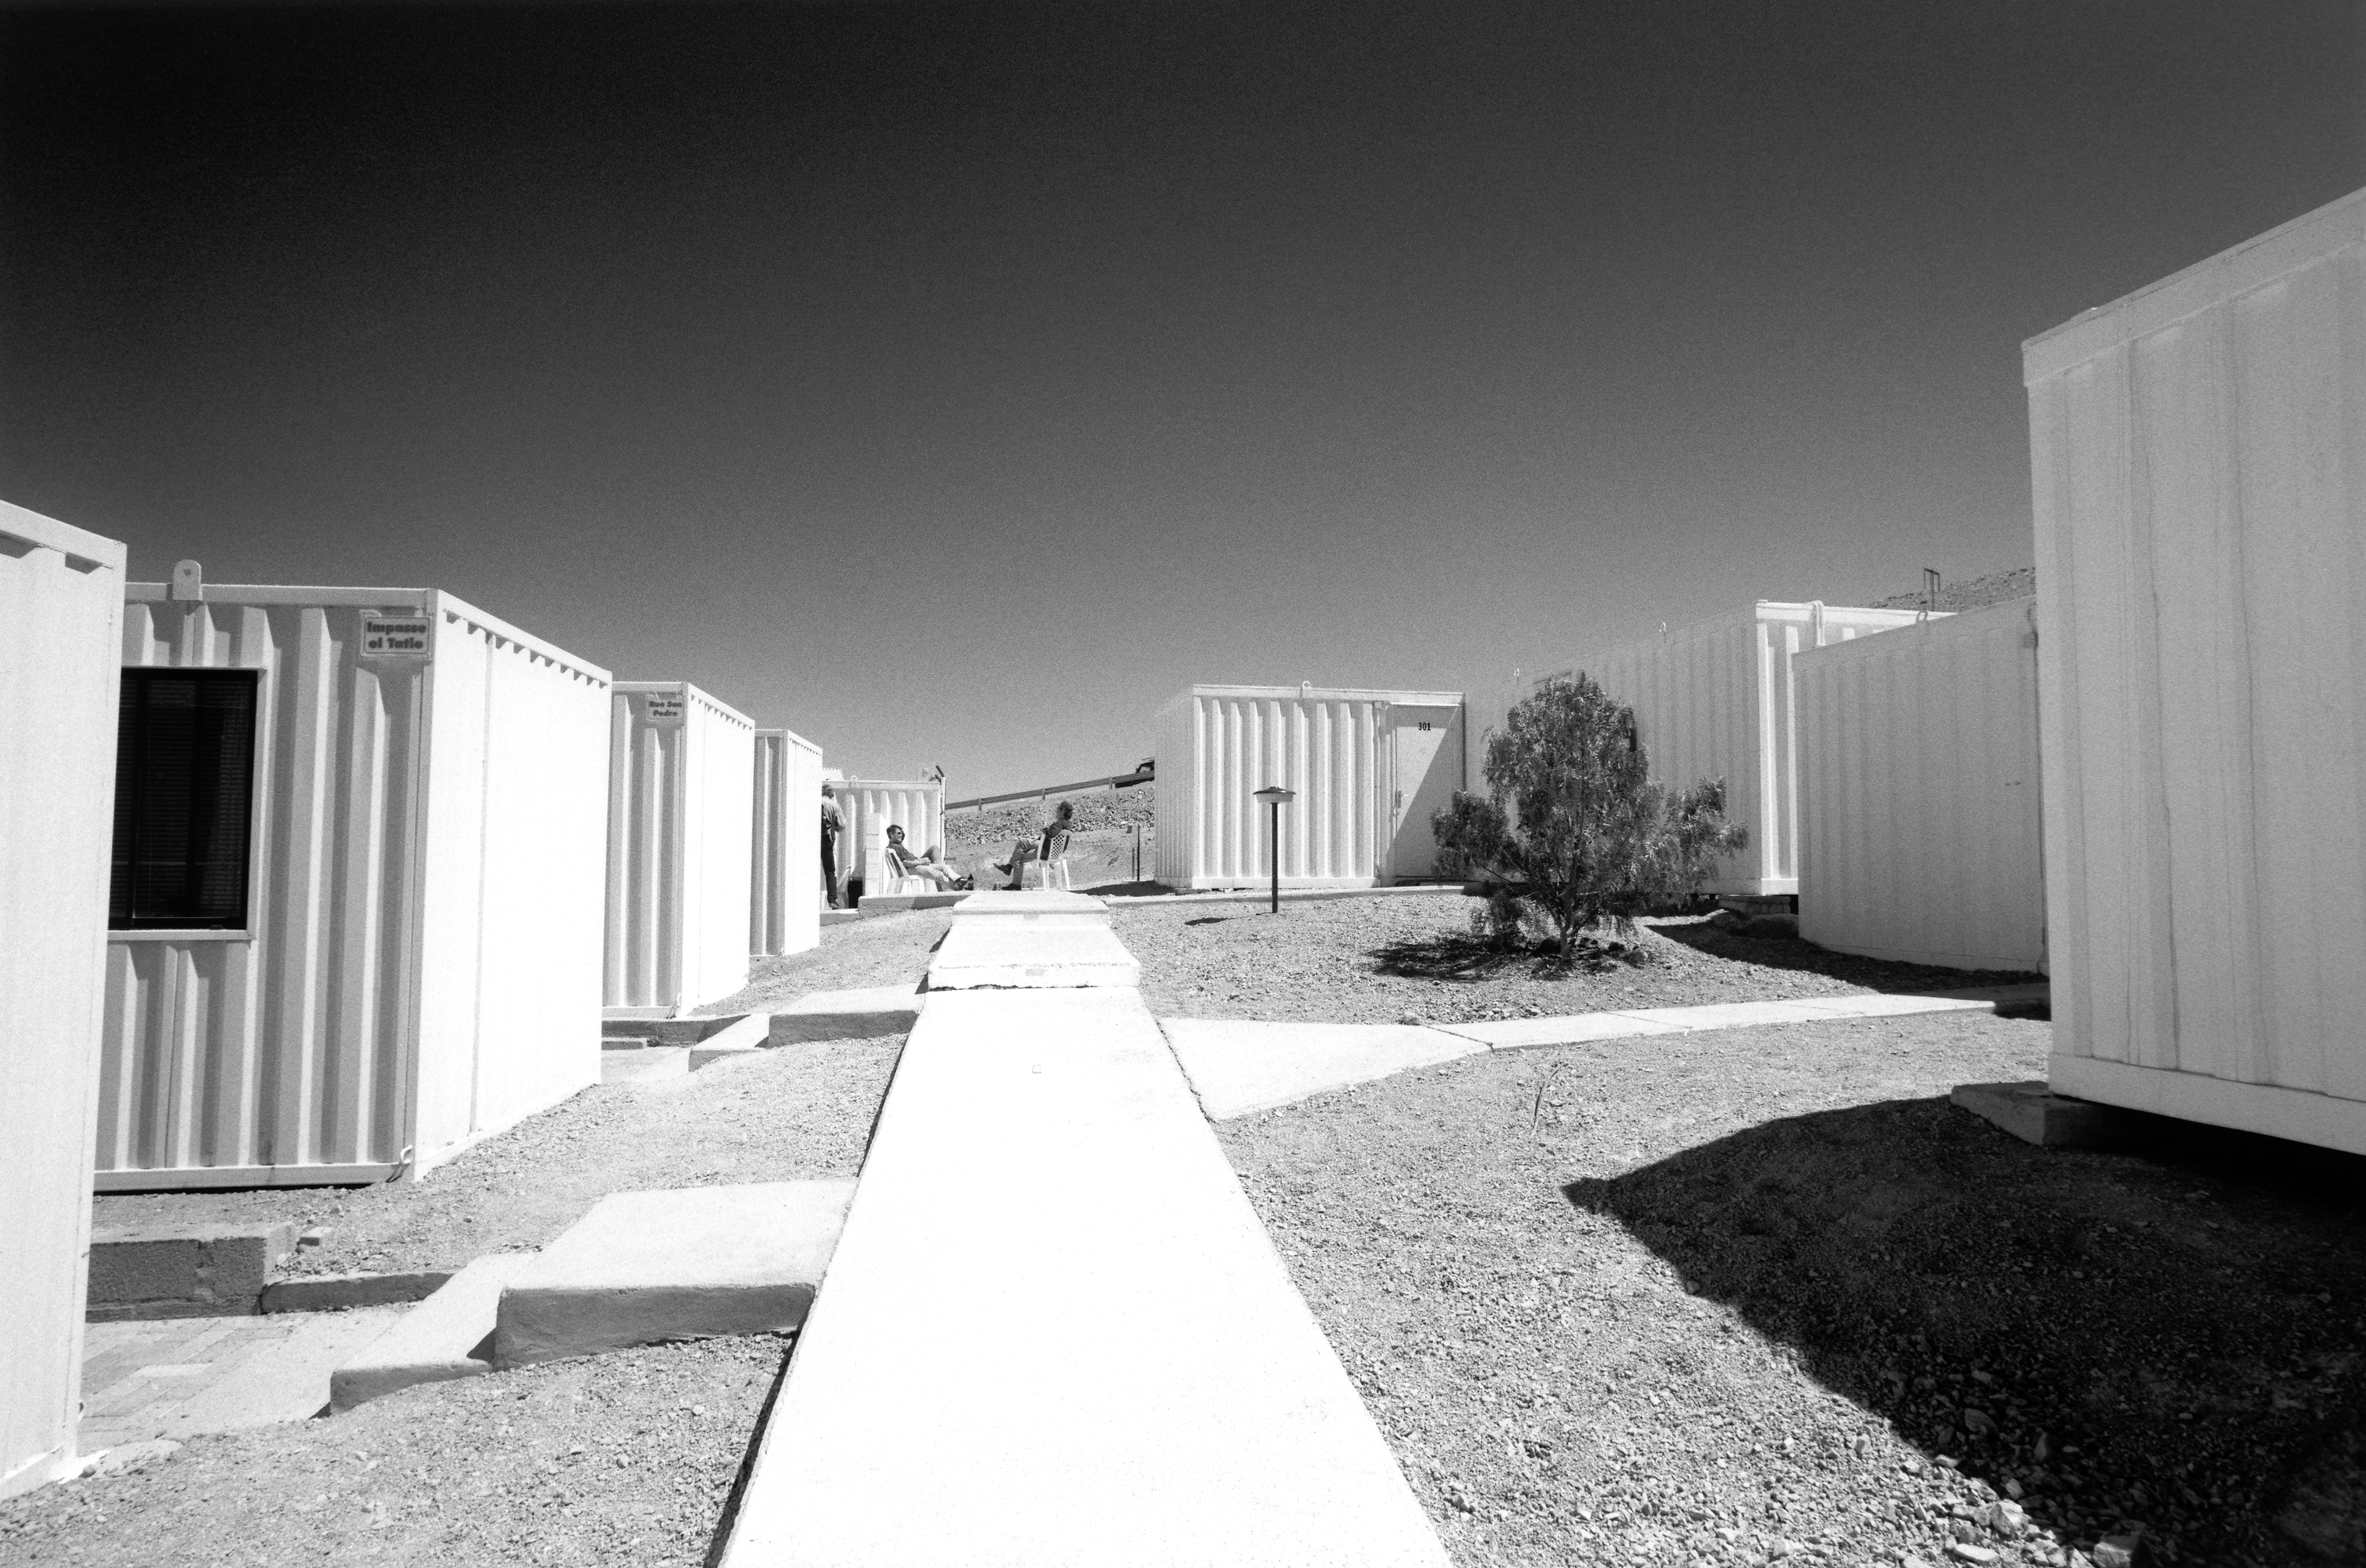

The Basecamp during lunchbreak

The Paranal observatory is located in the middle of the Atacama desert, in Northern Chile. During the construction phase, several hundred workers were living on the site, in this container camp.

Credit: ESO/H.H.Heyer